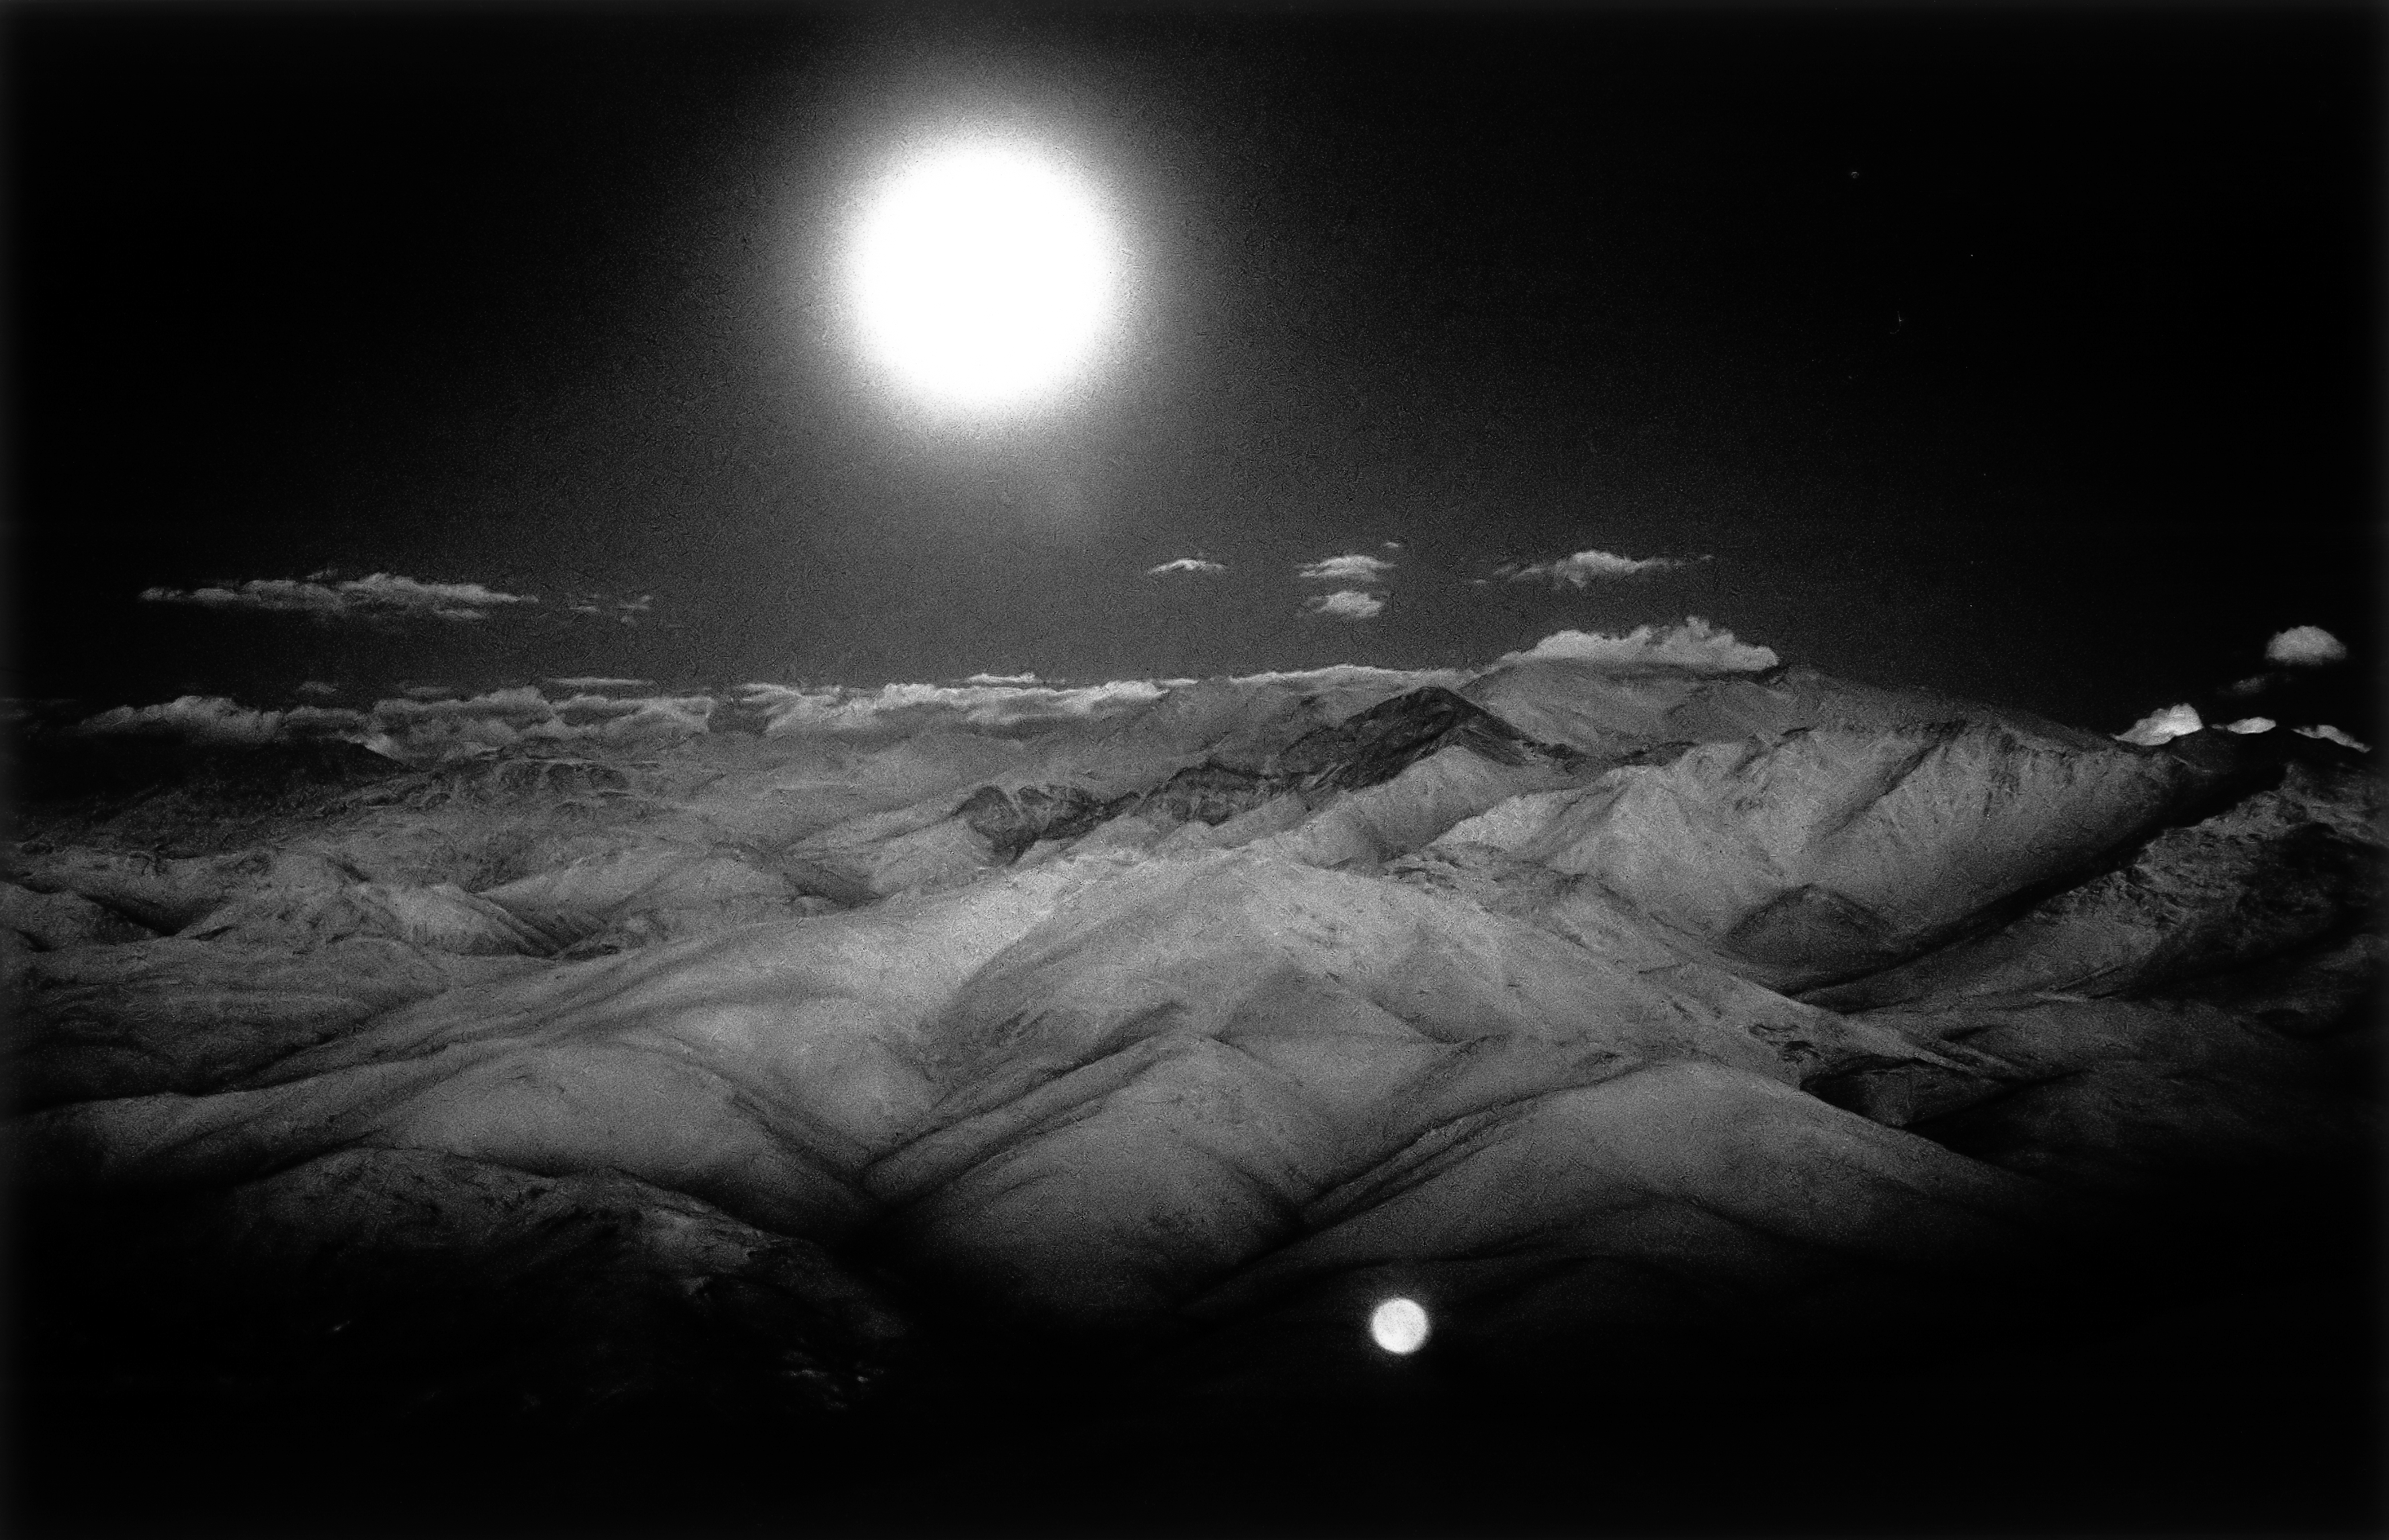

Moon over the Andes

The full moon rises over the high Andes mountains, east from La Silla. This picture was captured on KODAK high speed infrared film.

Credit: ESO/H.H.Heyer